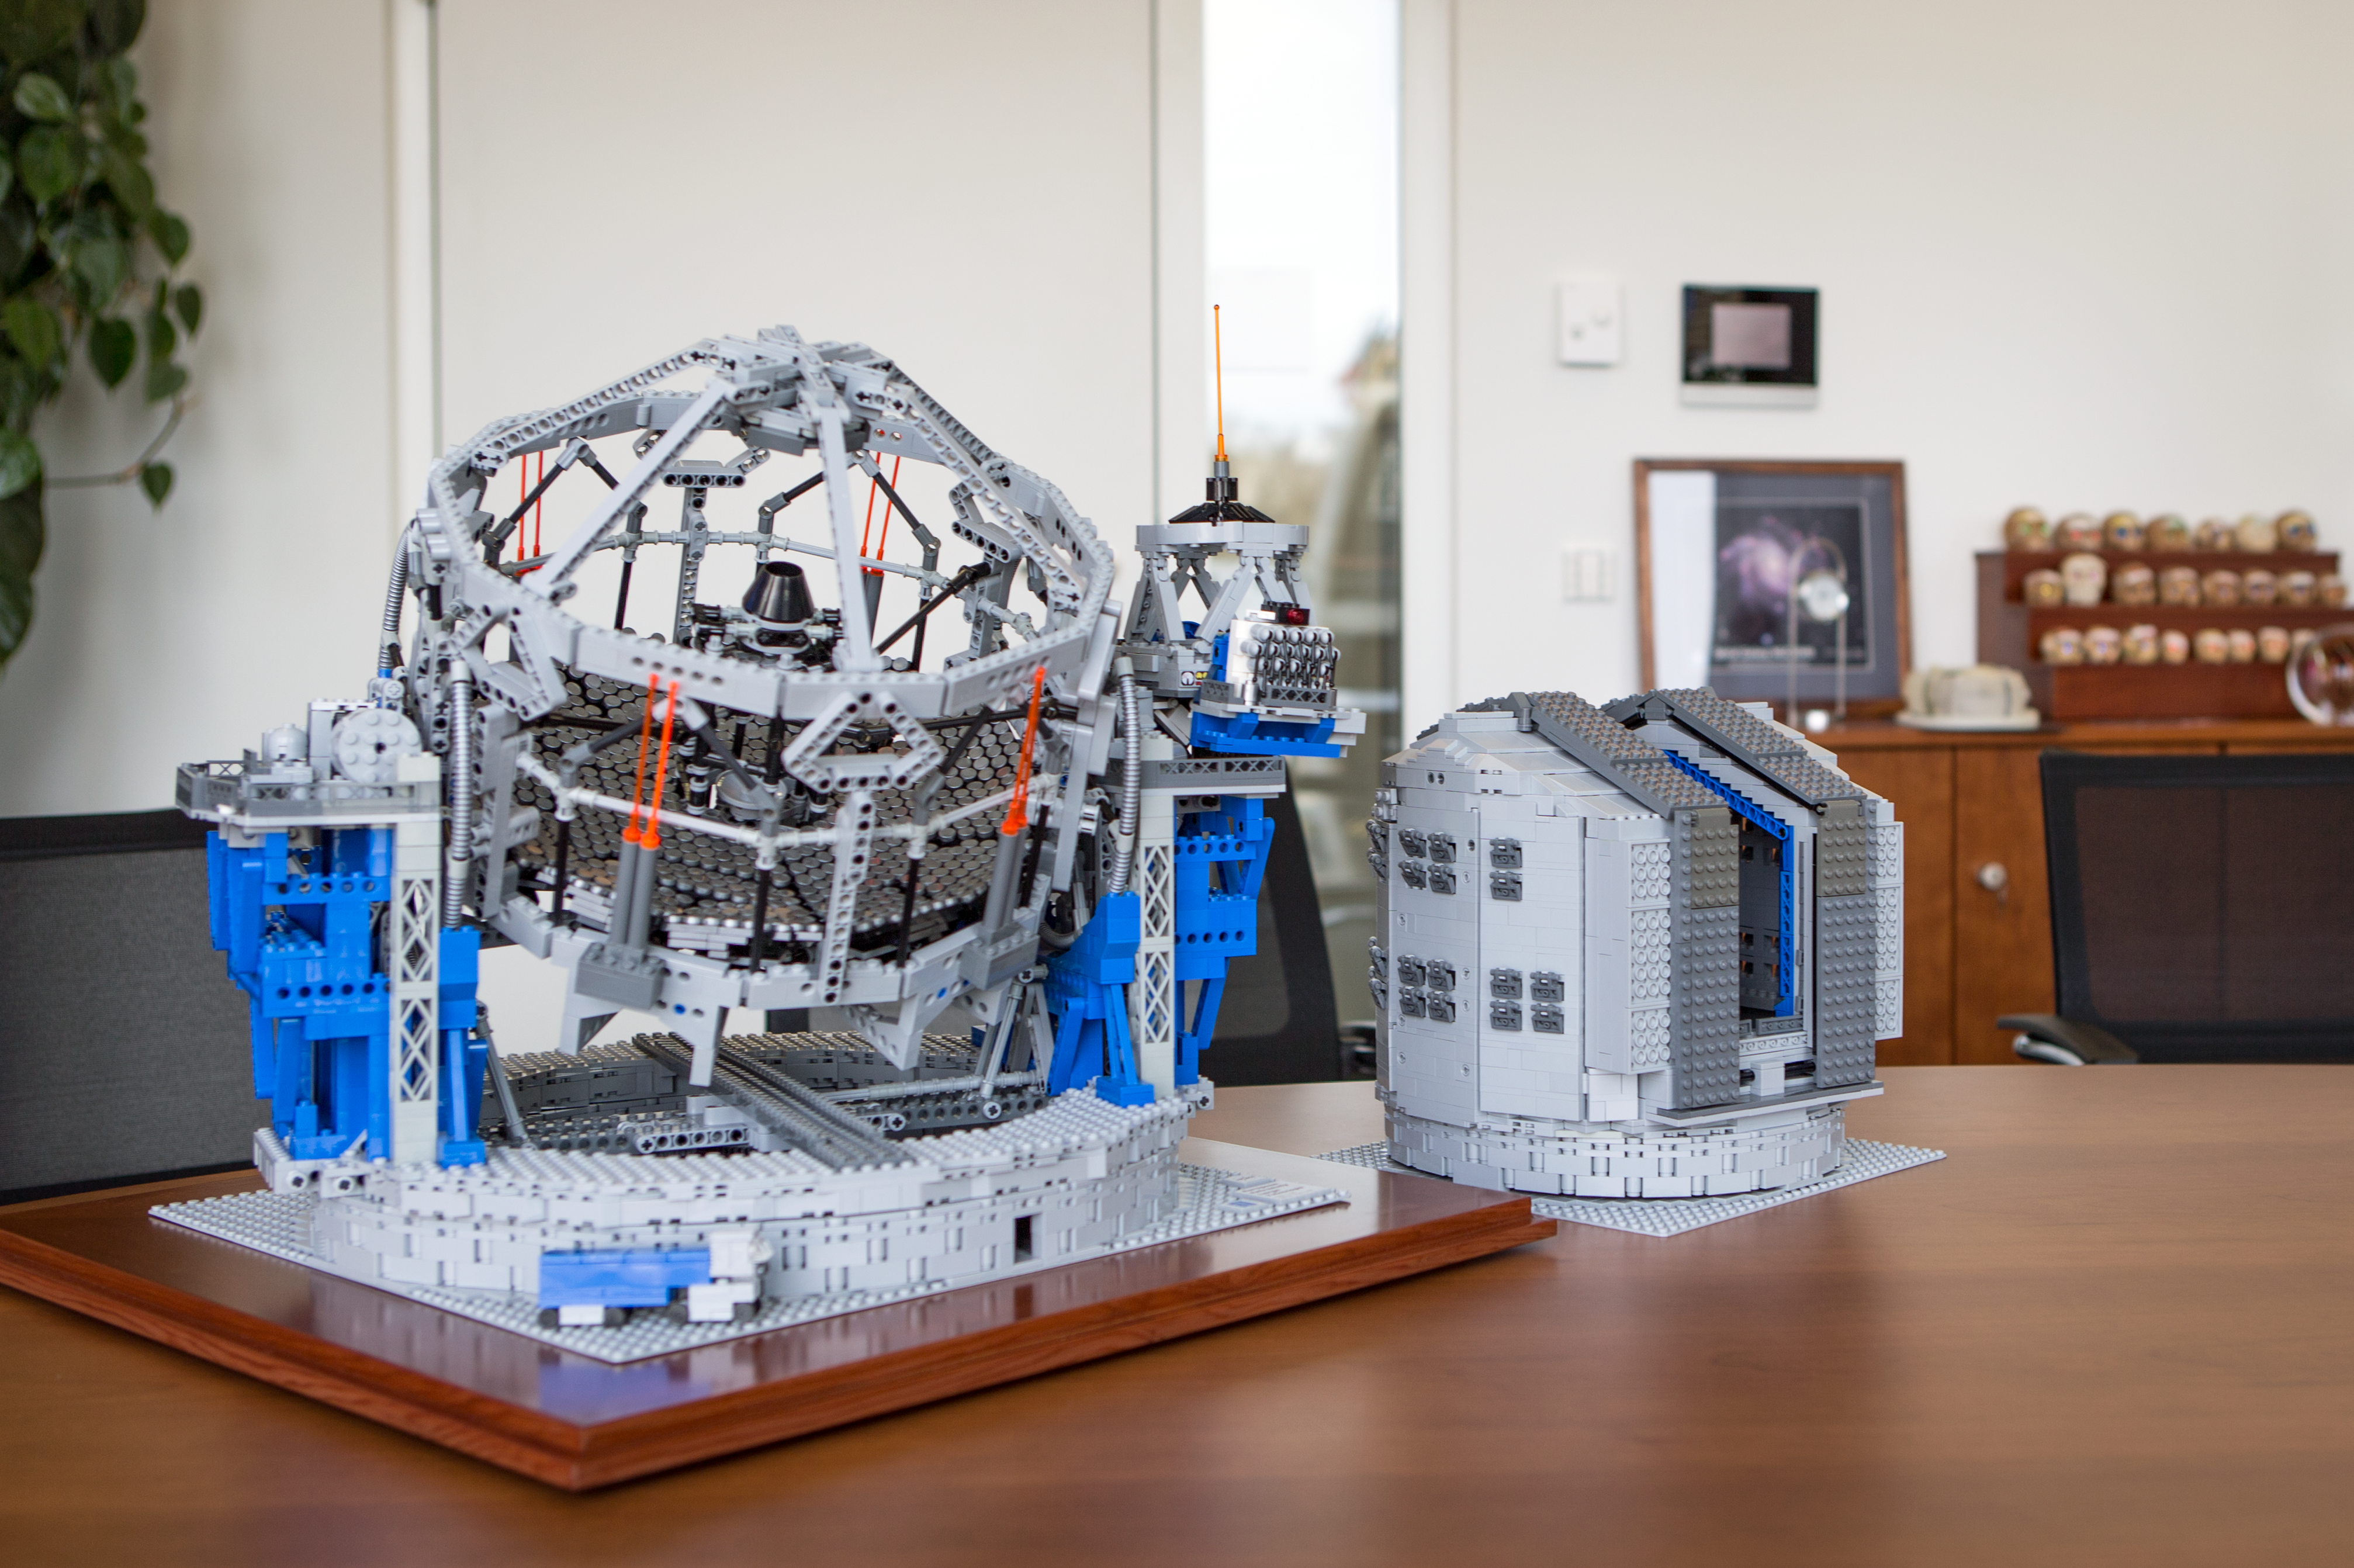

The LEGO® VLT and E-ELT models side by side

Frans Snik’s model of the VLT is to the same scale as his earlier model of the E-ELT, which, as this image clearly shows, is a much bigger telescope in every sense. The VLT model has been taken out of its dome and placed at the Nasmyth focus of the E-ELT, emphasising the difference in size.

Credit: ESO/F. Snik/M. Zamani